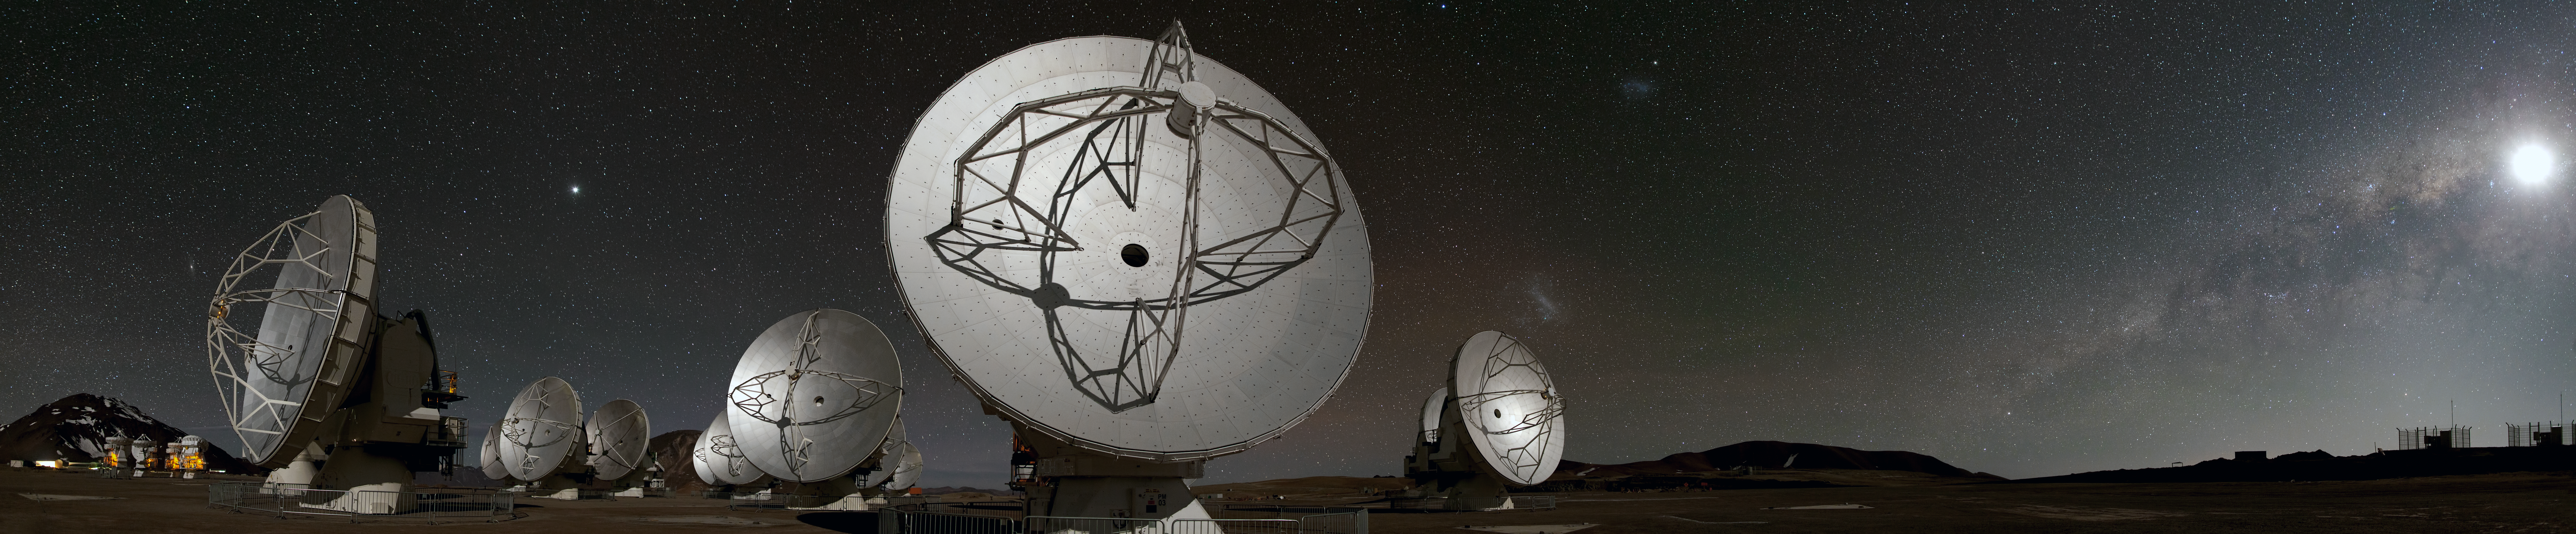

ALMA's world at night (full panorama)

This panoramic view of the Chajnantor plateau shows the antennas of the Atacama Large Millimeter/submillimeter Array (ALMA) ranged across the unearthly landscape. Some familiar celestial objects can be seen in the night sky behind them. These crystal-clear night skies explain why Chile is the home of not only ALMA, but also several other astronomical observatories.

In the foreground, the 12-metre diameter ALMA antennas are in action, working as one giant telescope, during the observatory’s first phase of scientific observations. On the far left, a cluster of smaller 7-metre antennas for ALMA’s compact array can be seen illuminated. The Moon casts stark shadows over all the antennas.

Credit: ESO/B. Tafreshi (twanight.org)